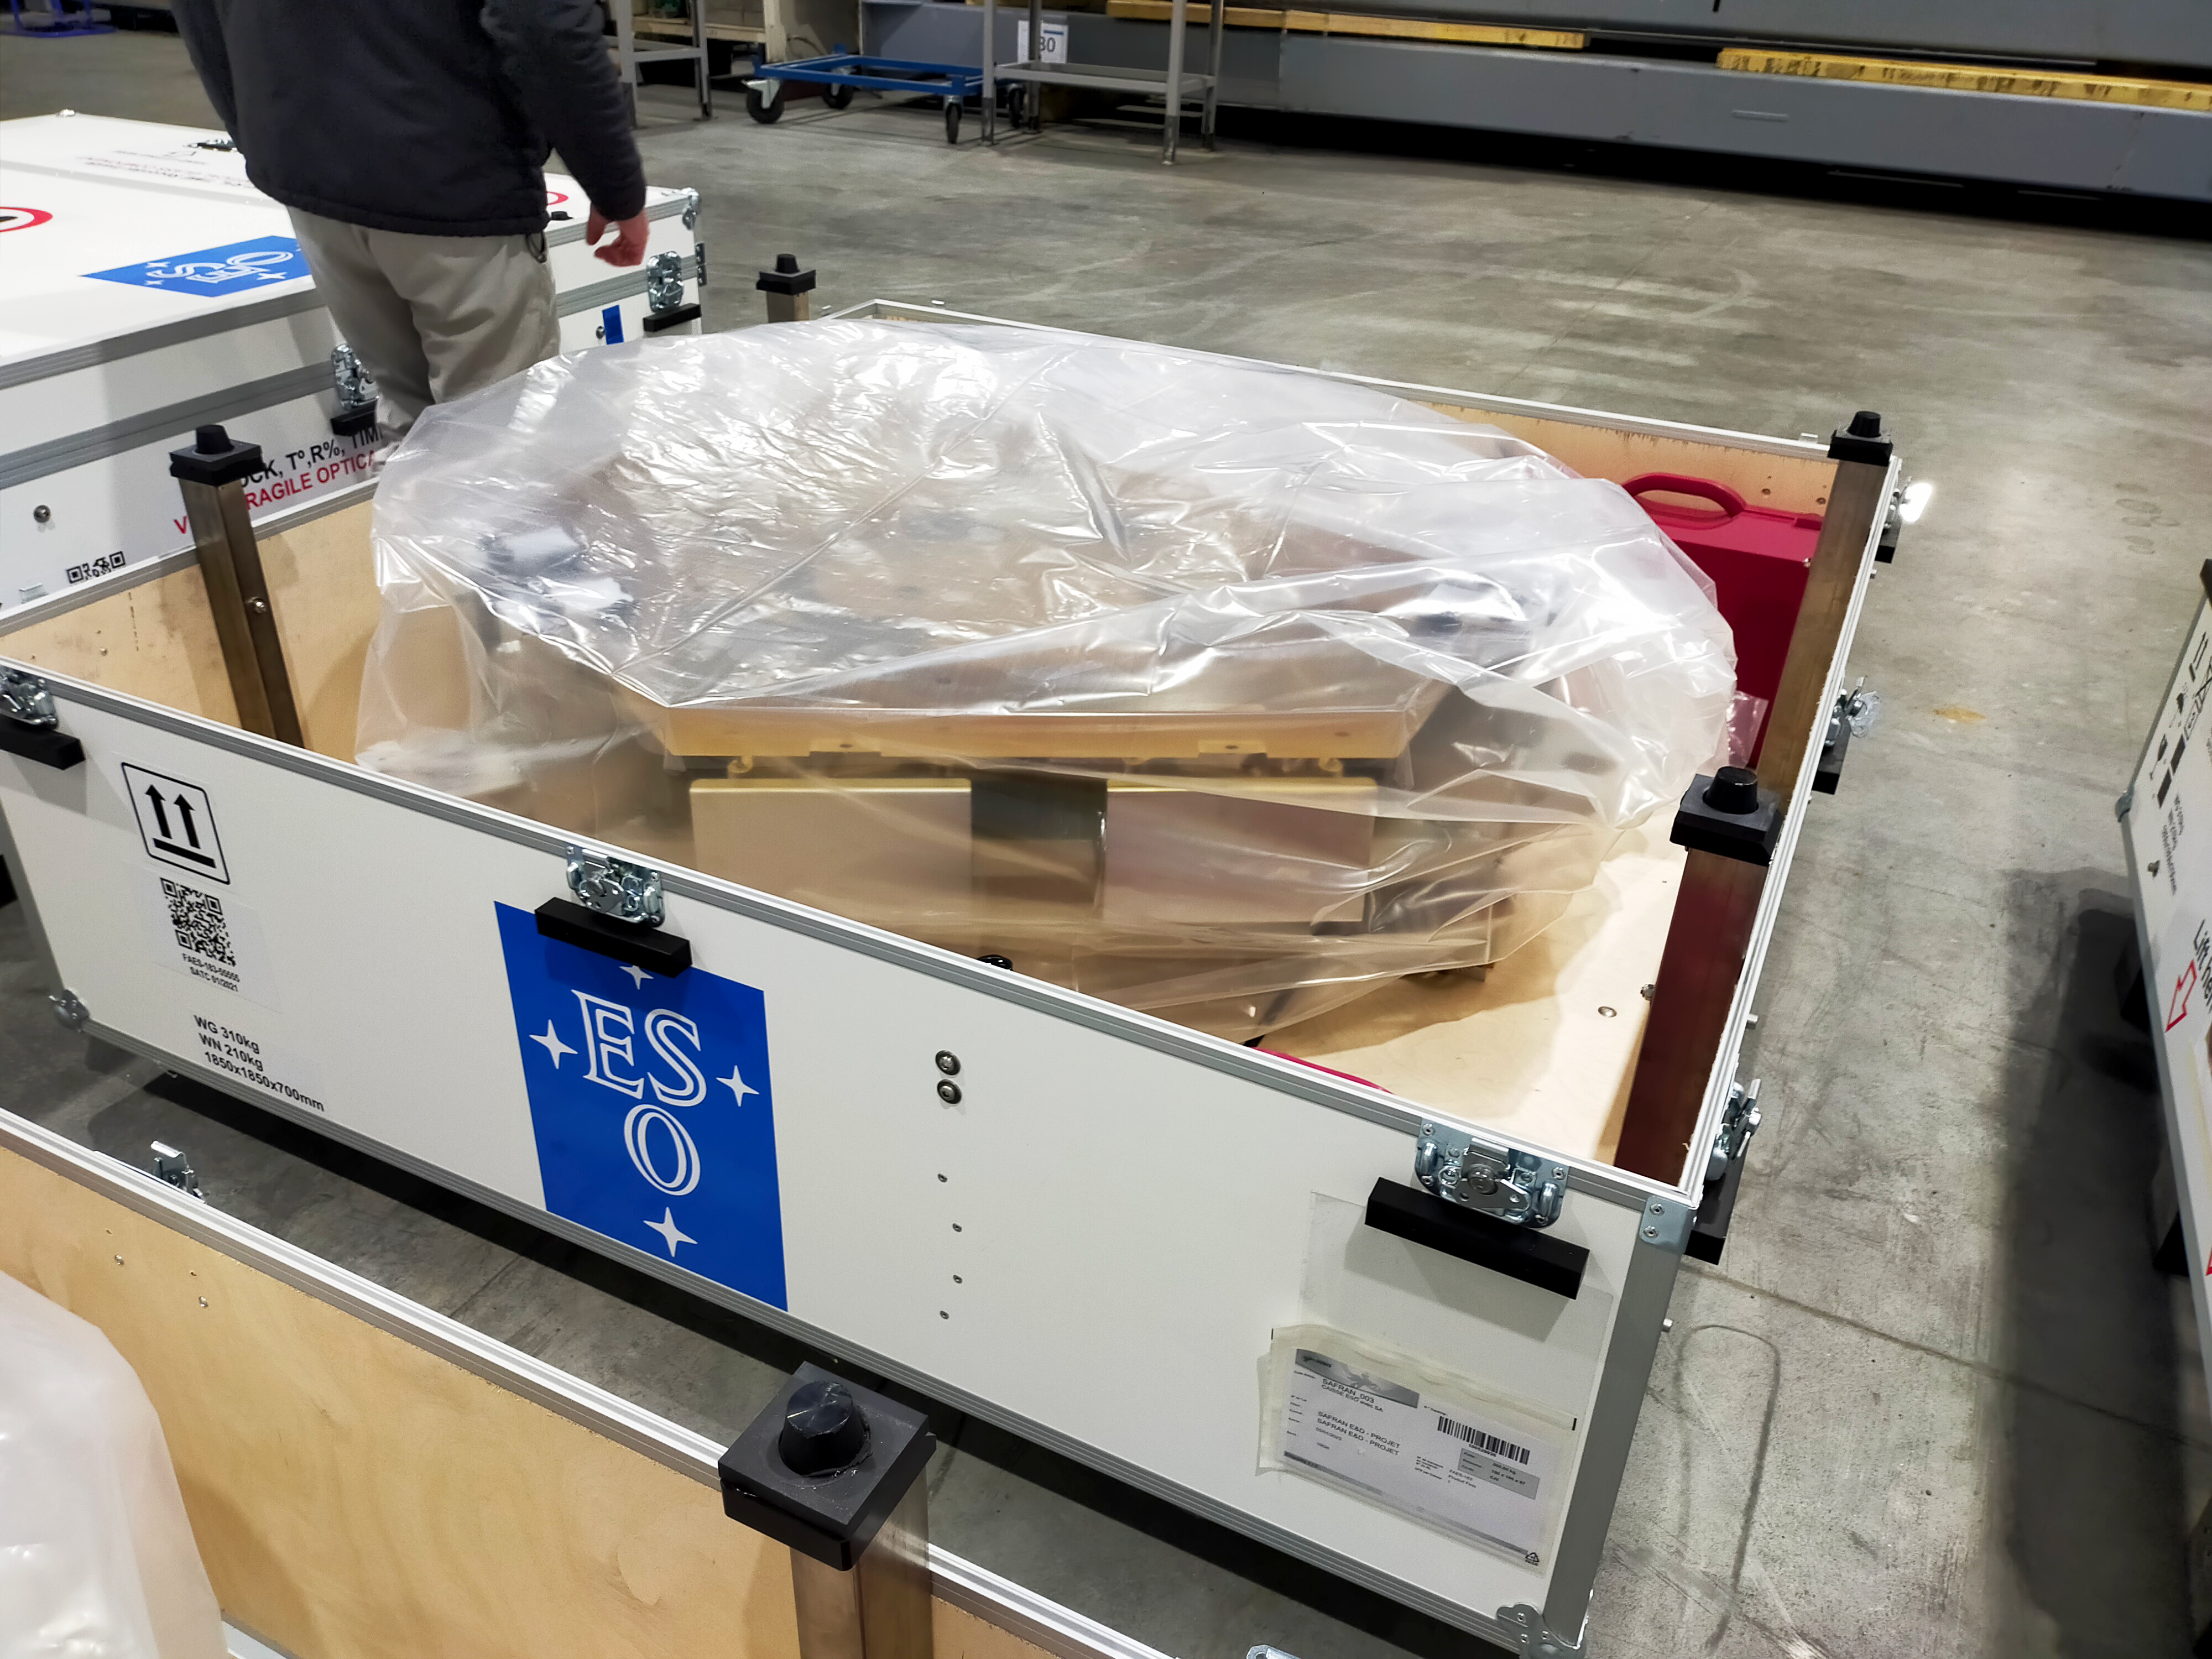

ELT mirror segment wrapped for delivery

This image, taken at a storage facility near Poitiers, France, in December 2023, shows a segment of ESO’s Extremely Large Telescope main mirror, together with its support system, boxed and ready to start its 10 000 km long journey to Chile. Once there, the segments will be coated with a thin layer of reflective silver, and stored in preparation for installation on the telescope. Each segment is close to 1.5 metres across and 5 centimetres thick, and their surfaces have been polished to an accuracy of tens of nanometres — 10 000 times thinner than a human hair. The ELT’s 39-metre mirror will comprise 798 of these segments, plus 133 additional segments to facilitate recoating.

Credit: ESO/A. Centeio